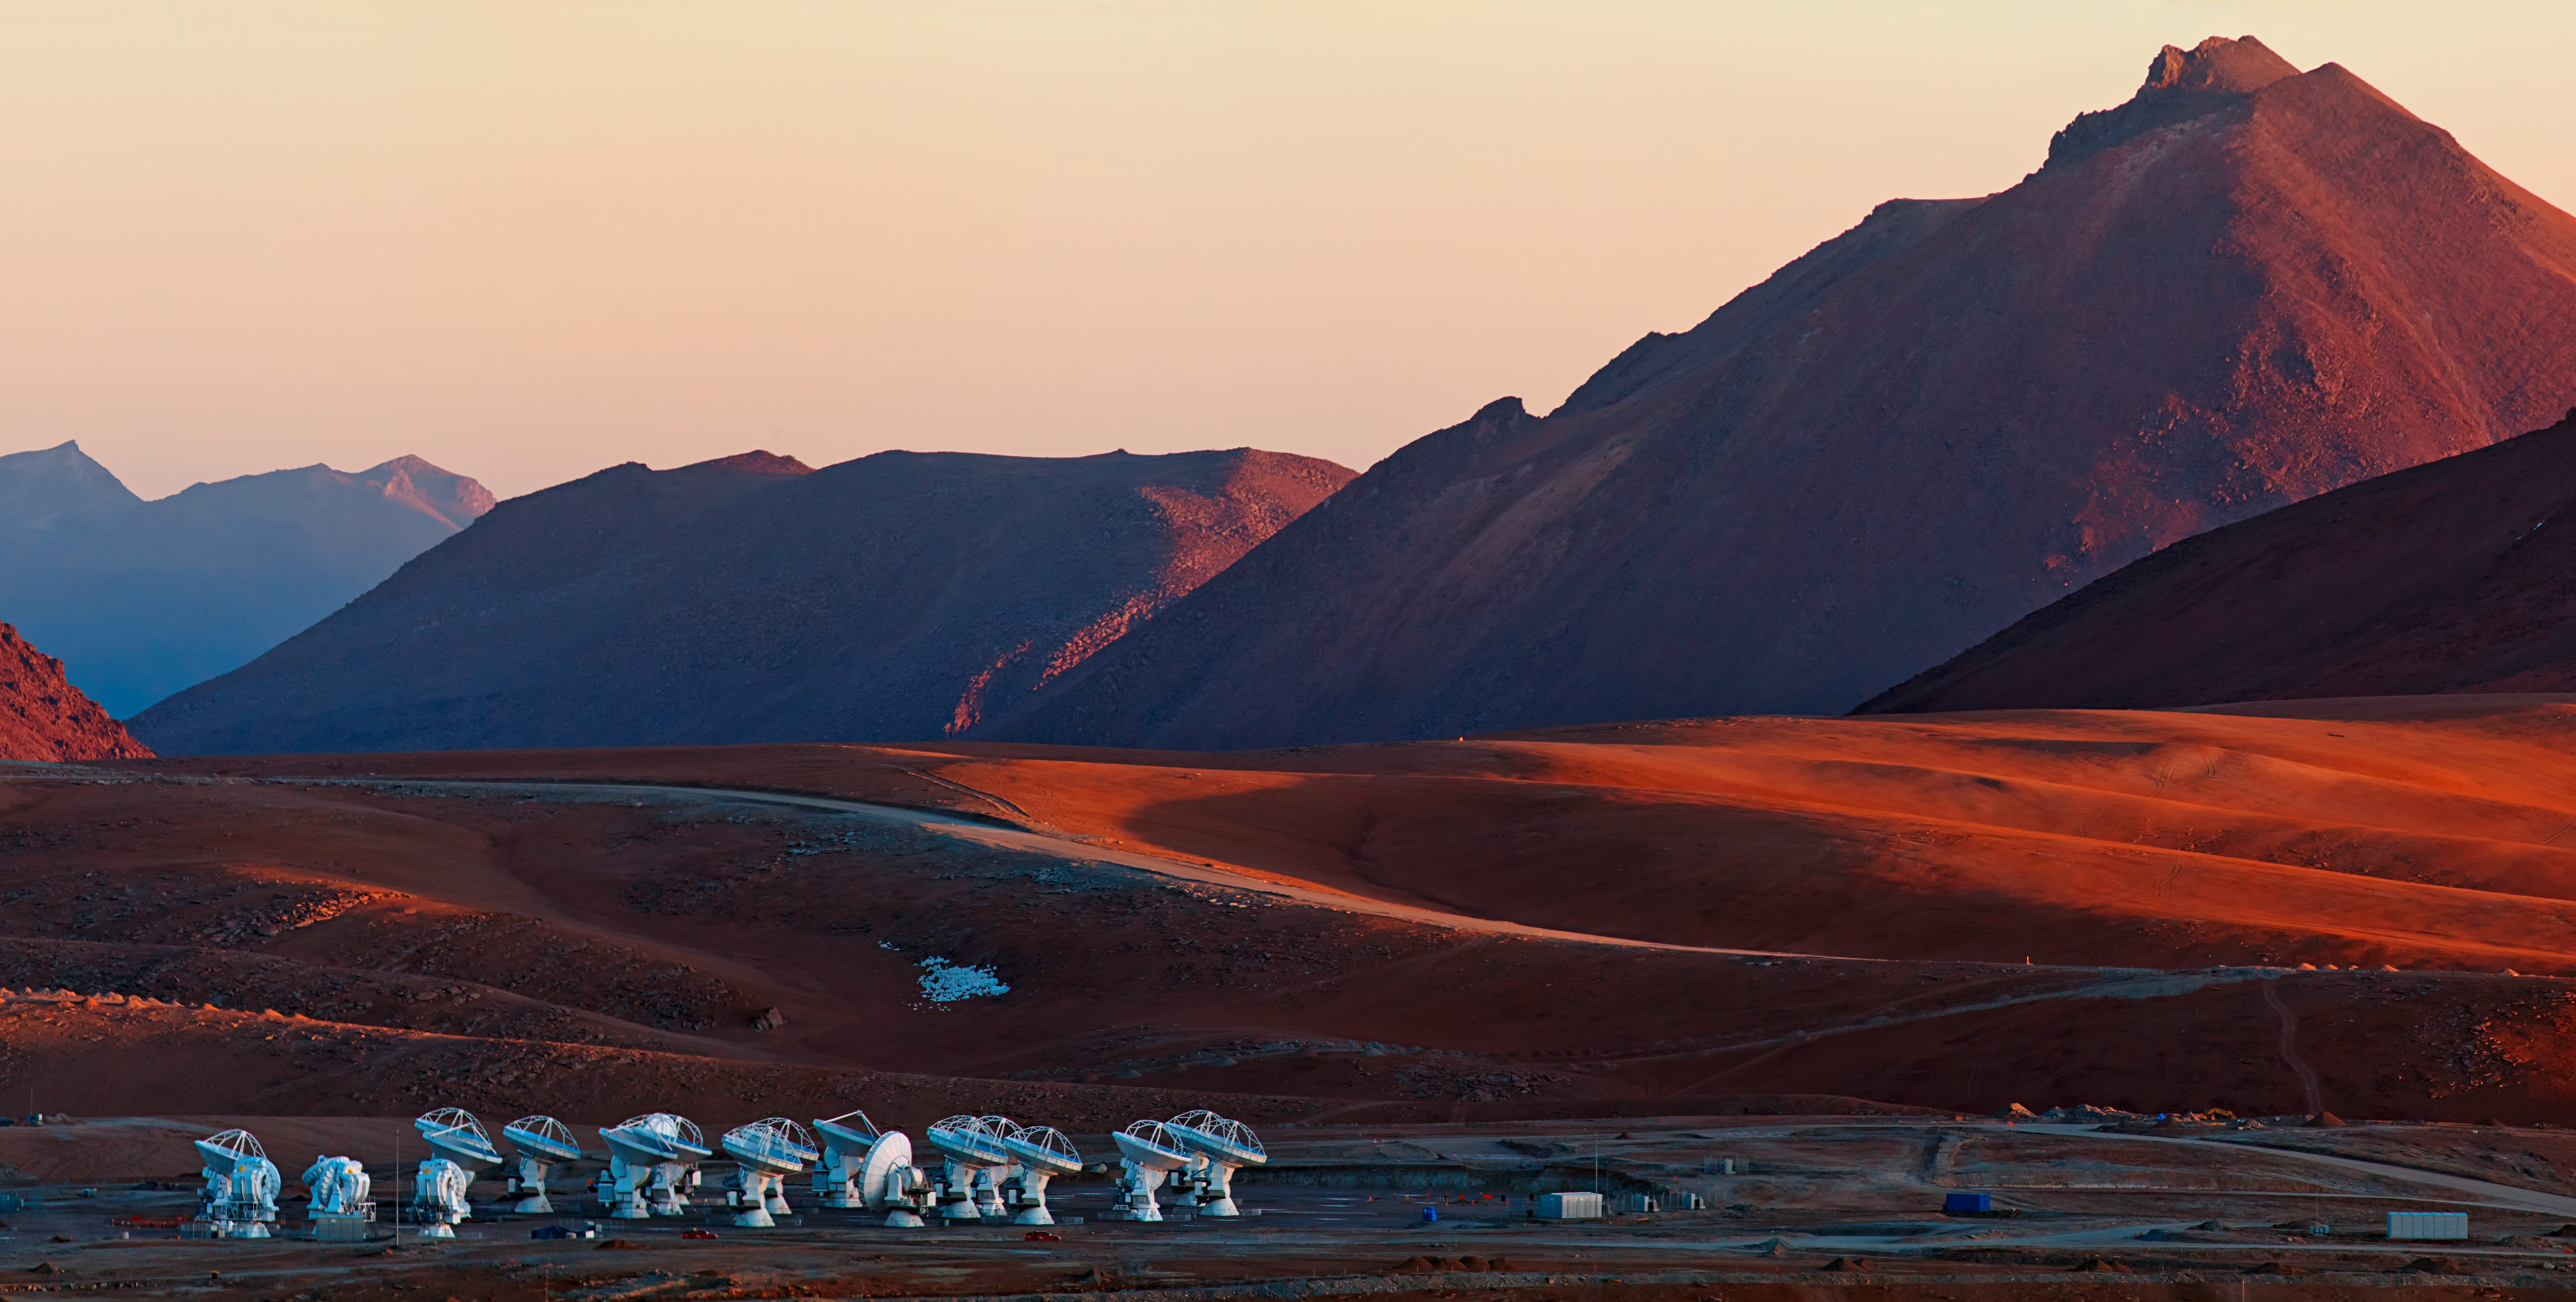

ALMA and the Andes

The Atacama Large Millimeter/submillimeter Array (ALMA), overlooked by the Andes.

Credit: ESO